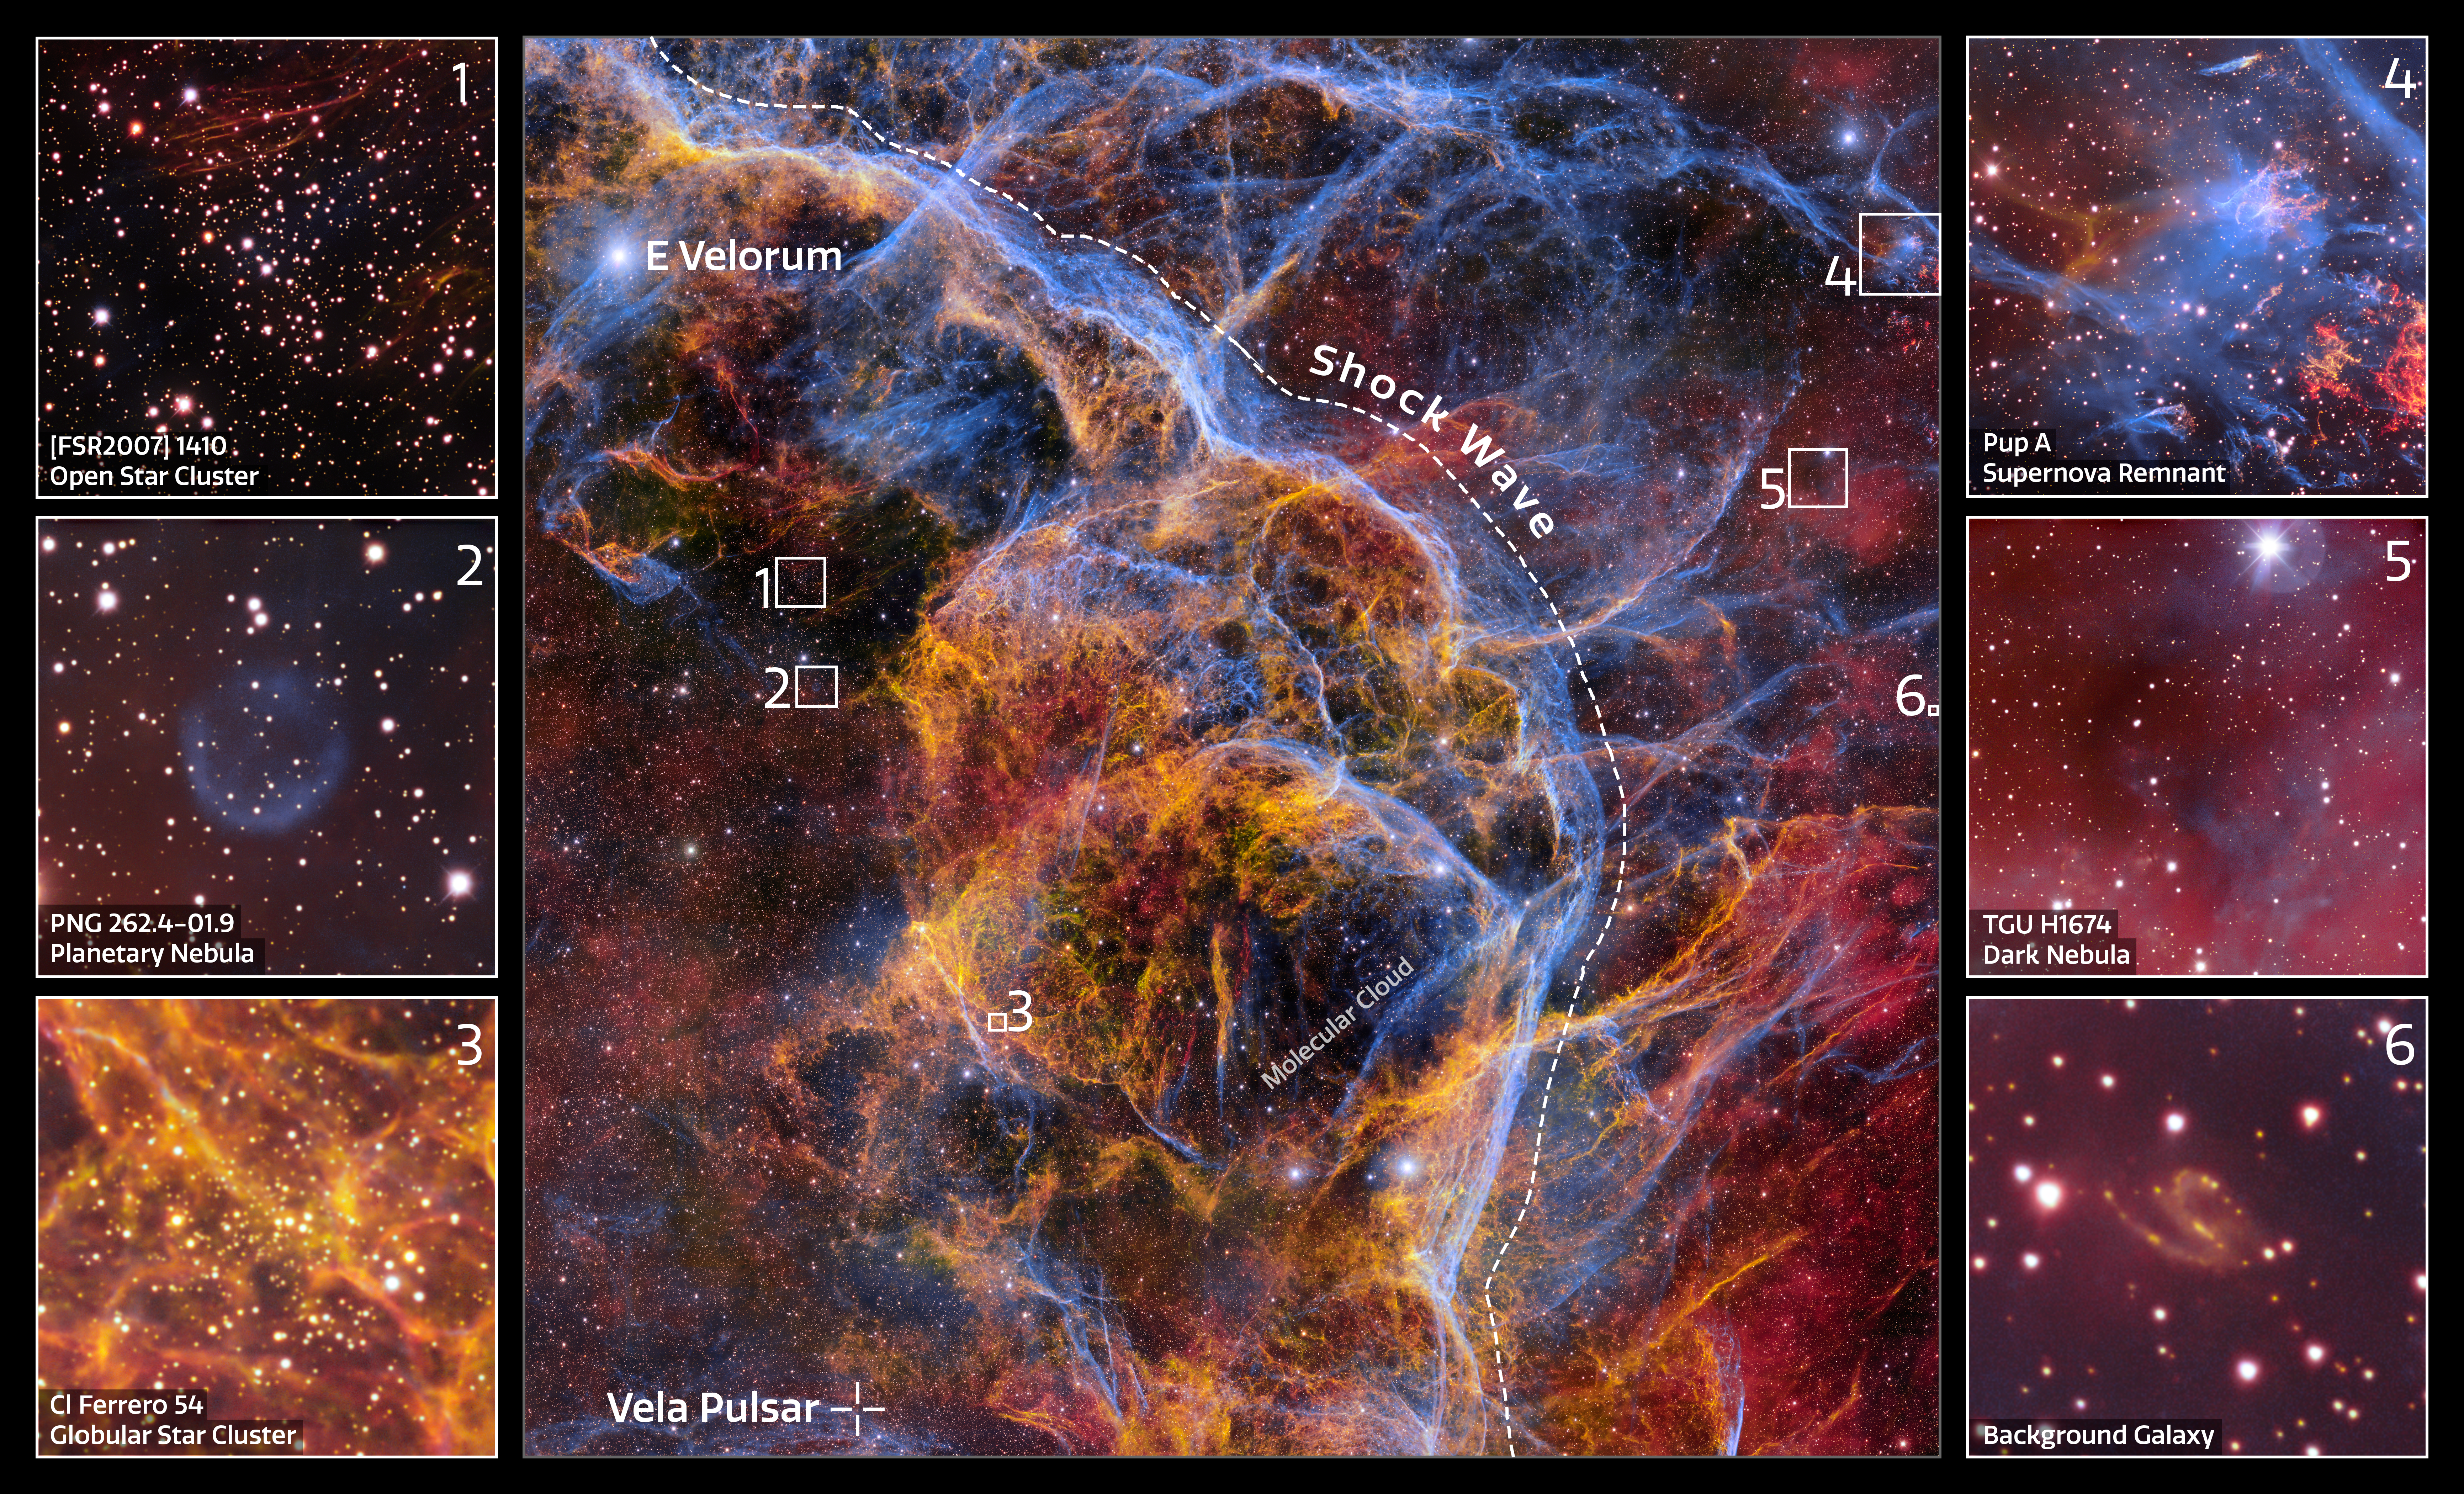

Vela Supernova Remnant Excerpts

Some of the most interesting objects found within the new 1.3 gigapixel Vela Supernova Remnant image, captured with the Department of Energy-fabricated Dark Energy Camera, mounted on the Víctor M. Blanco 4-meter Telescope at Cerro Tololo Inter-American Observatory in Chile, a Program of NSF NOIRLab.

Credit: CTIO/NOIRLab/DOE/NSF/AURAImage Processing: T.A. Rector (University of Alaska Anchorage/NSF NOIRLab), M. Zamani & D. de Martin (NSF NOIRLab)